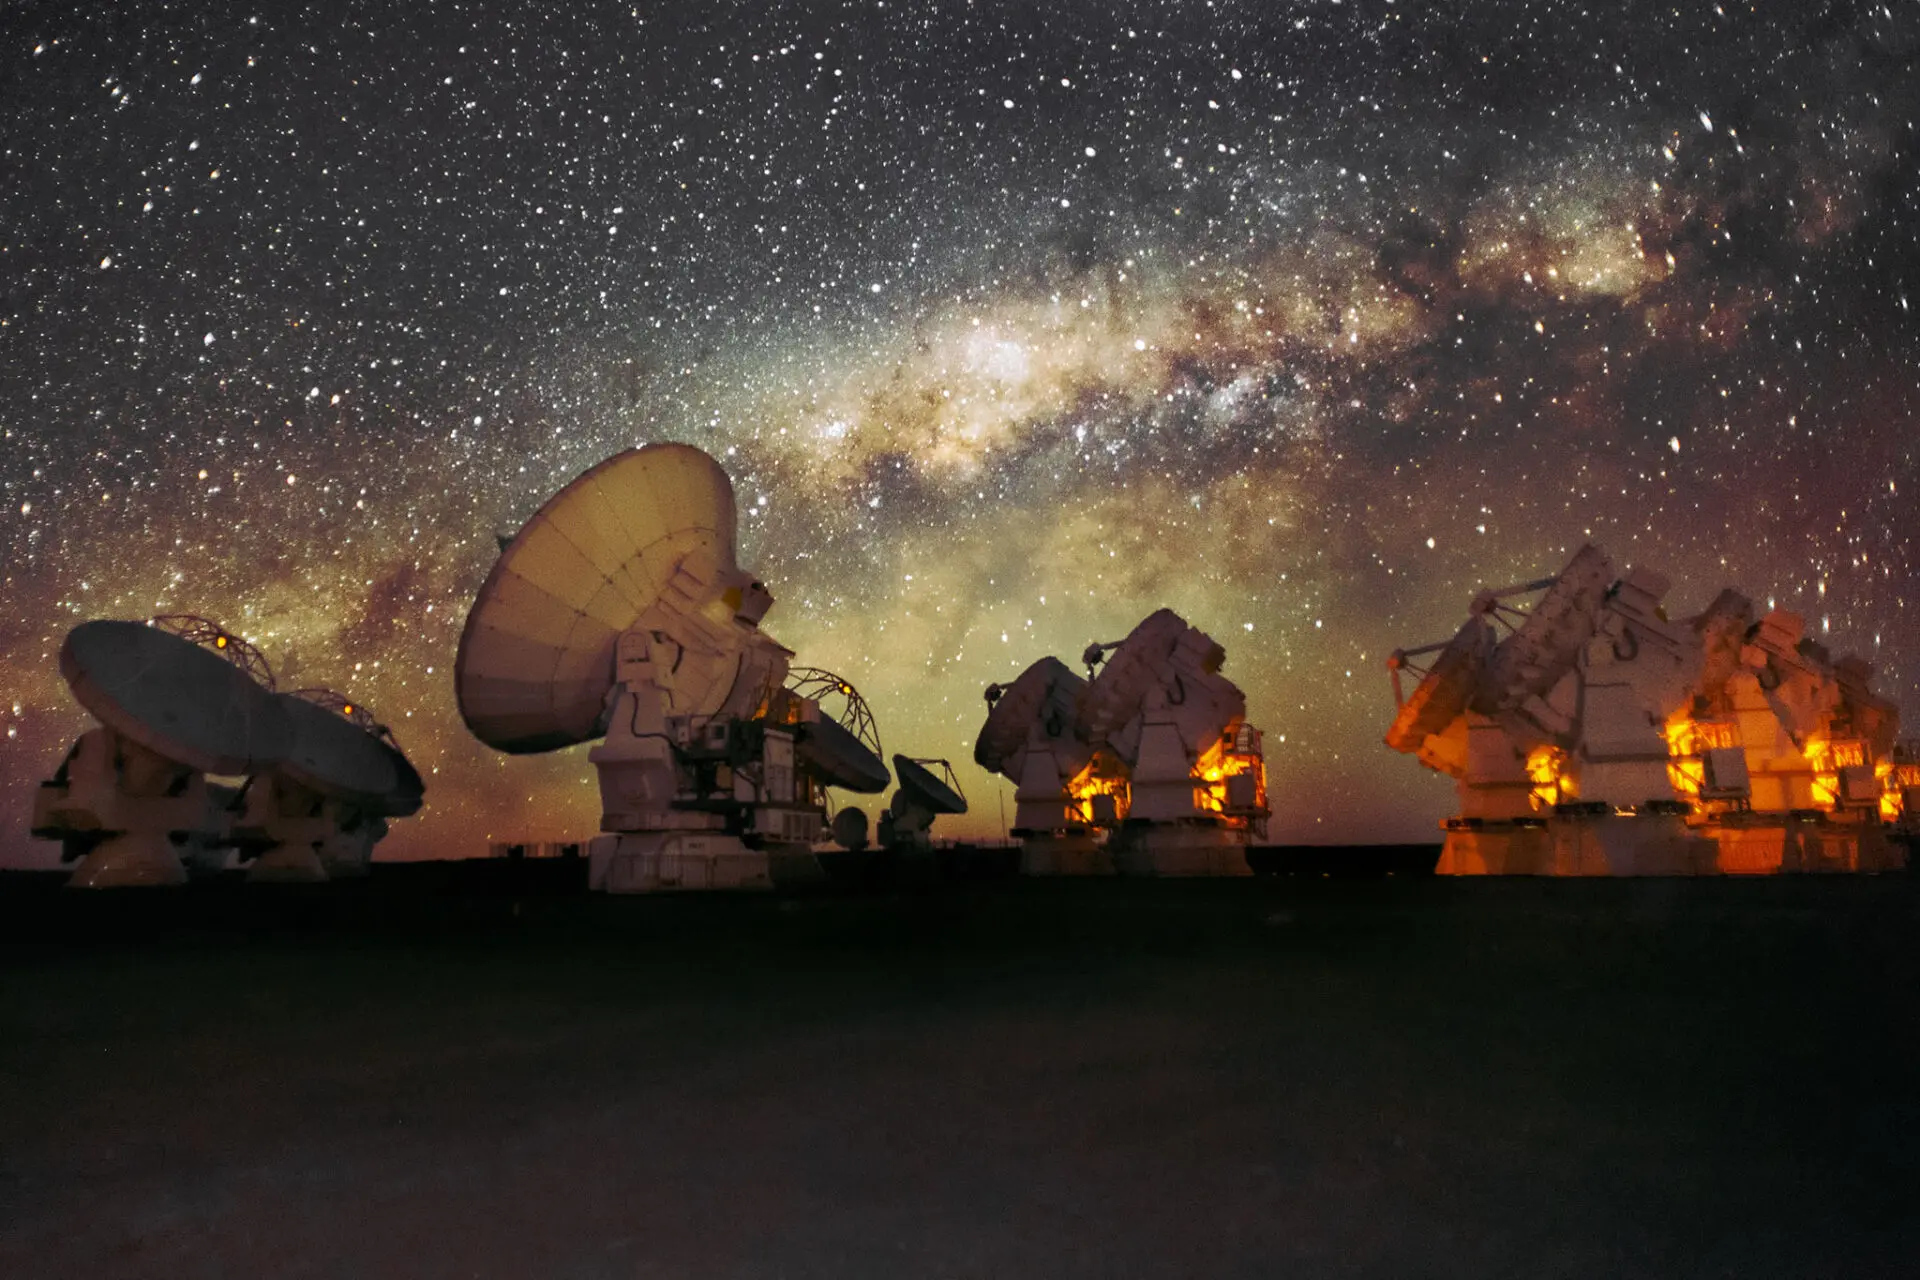

Antennas under the Milkyway

Antennas under the Milkyway. Antennas under the Milkyway.

Credit: Sergio Otárola - ALMA (ESO/NAOJ/NRAO)